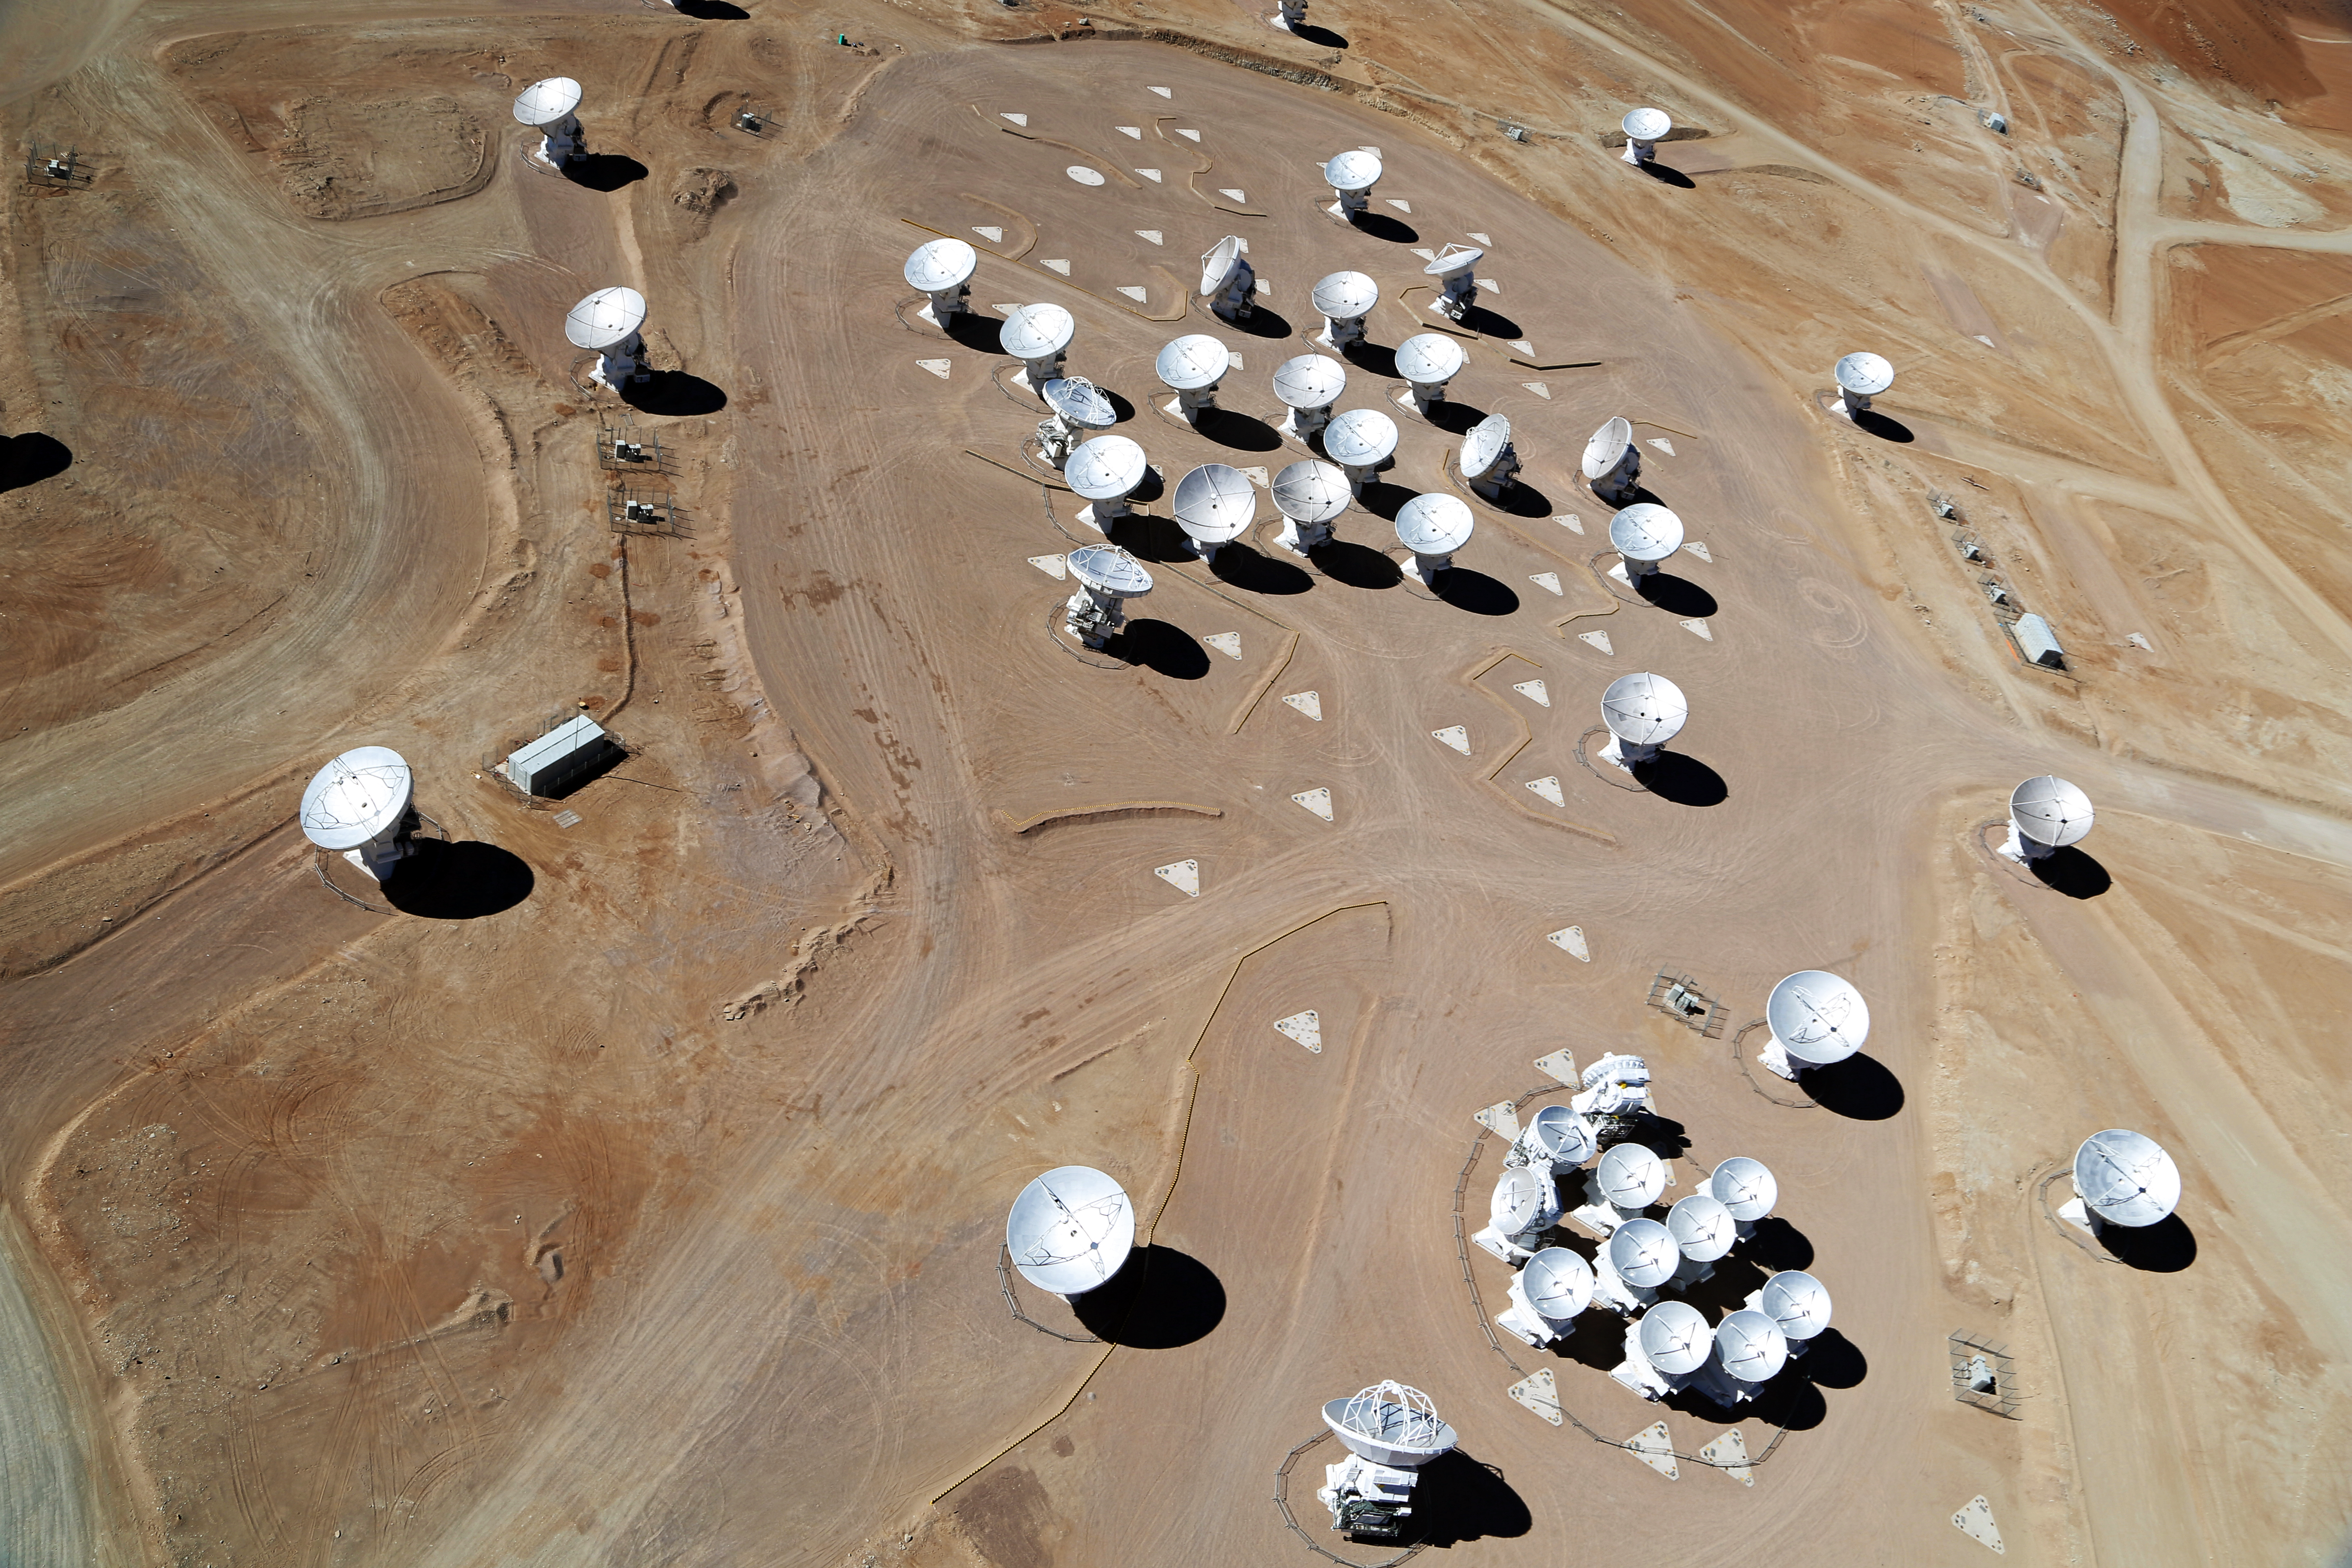

ALMA from above

This stunning aerial image of the ALMA array, taken by the Wings for Science project, captures the sheer magnitude of these grand eyes into the sky.

Credit: Clem & Adri Bacri-Normier (wingsforscience.com)/ESO